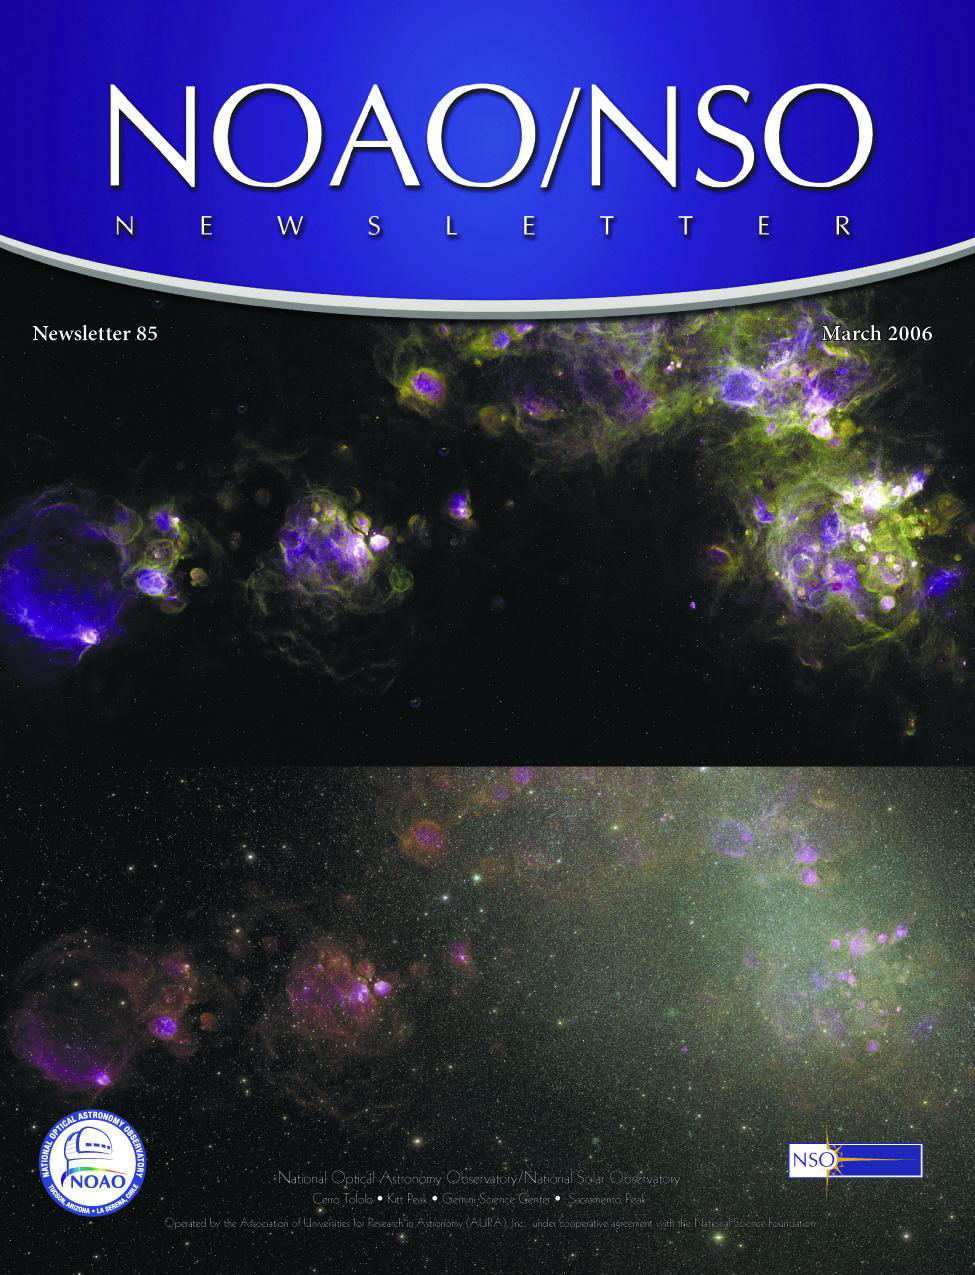

March 2006 Newsletter

Credit: NOIRLab